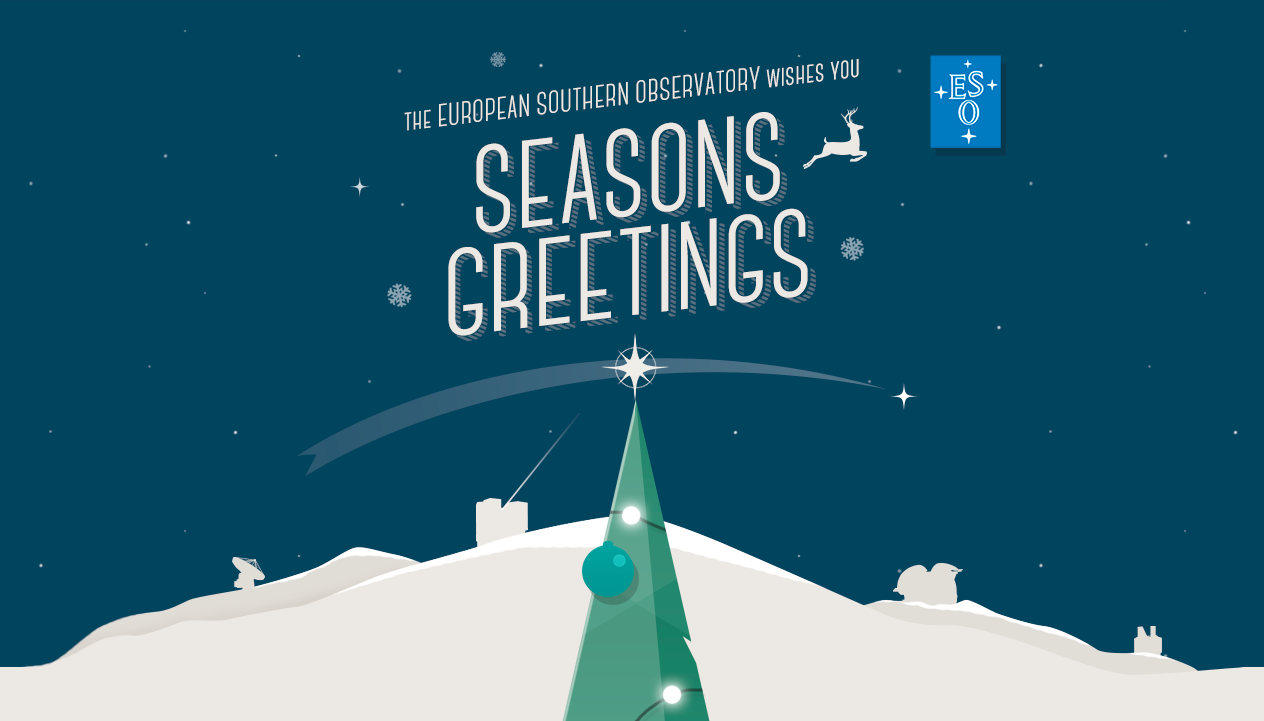

Season's Greetings from the European Southern Observatory!

Season's Greetings on behalf of everyone at the European Southern Observatory! We wish you a jolly end of the year and a fruitful 2014!

Credit: ESO